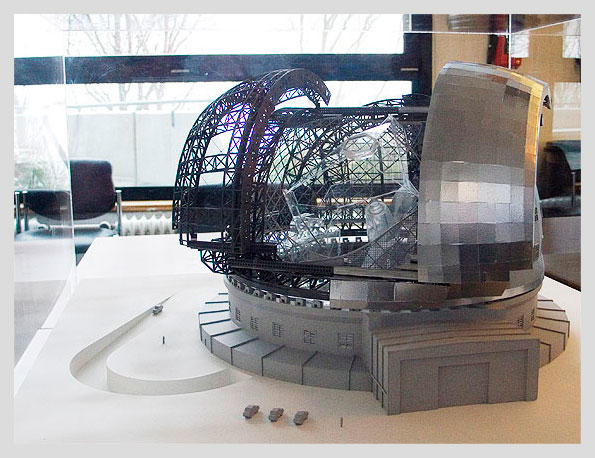

ELT-ENC-L

ELT enclosure, (with plexiglass "telescope" inside) , scale 1:150

Model dimensions: (LxWxH): 110cm x 110cm x 155cm

Shipping dimensions: travels in 2 crates: 166cm x 102cm x 99 cm, ~180kg; 128cm x 128cm x 101cm, ~140kg

Notes: Needs table for display at venue. Comes in two wooden crates. Two-person assembly.

Credit: ESO